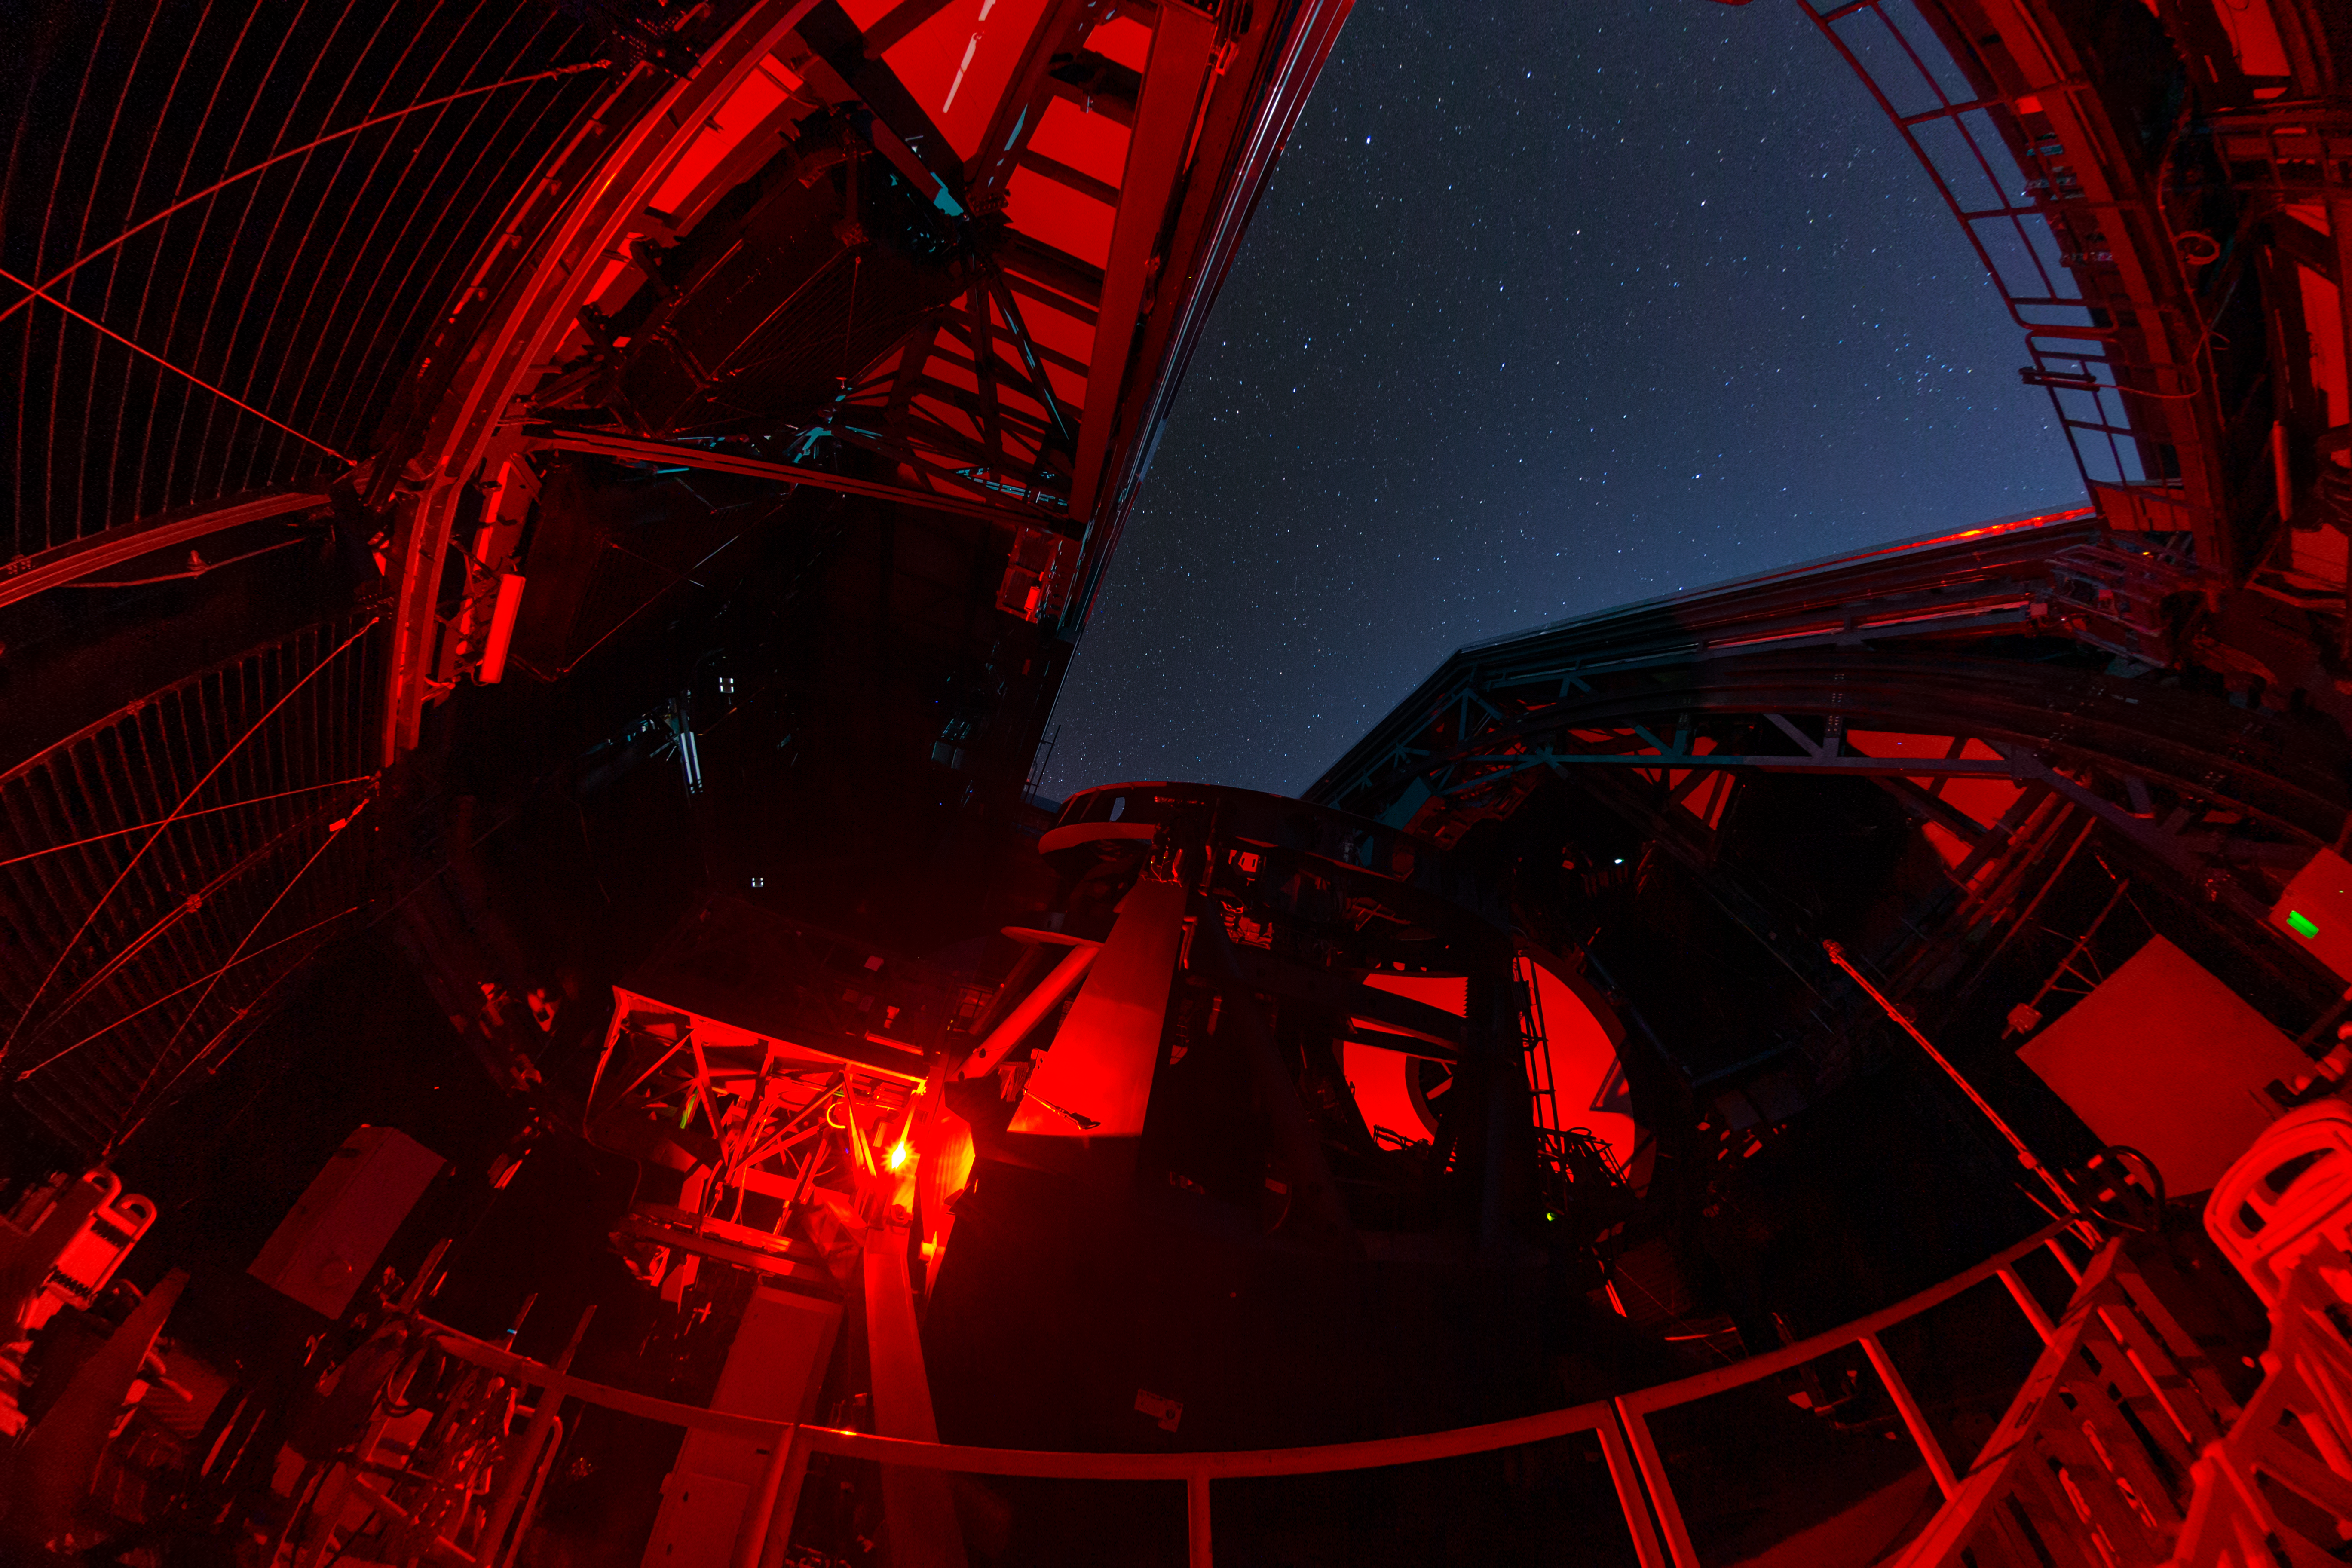

Rubin During First Look Observing Campaign

A nighttime view inside NSF–DOE Vera C. Rubin Observatory during the First Look Observing Campaign.

Credit: RubinObs/NOIRLab/SLAC/NSF/DOE/AURA/T. Matsopoulos